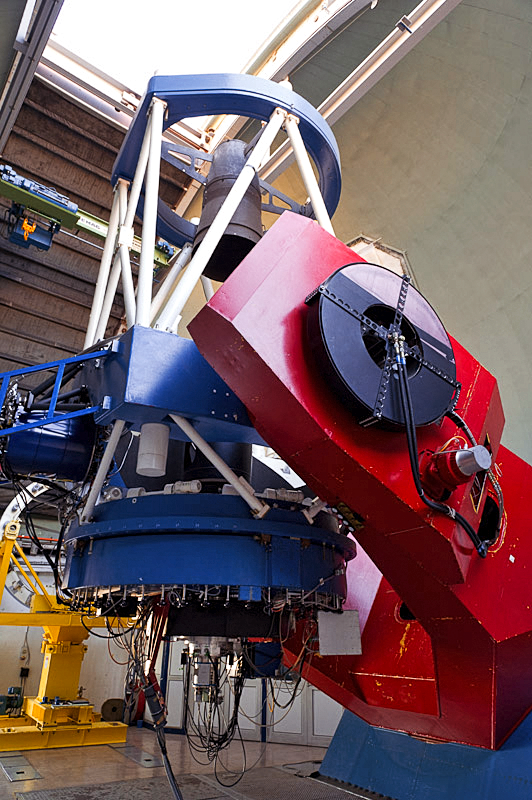

MPG/ESO 2.2-metre telescope

The MPG/ESO 2.2-metre telescope at La Silla Observatory in Chile.

Credit: ESO/José Francisco Salgado (josefrancisco.org)